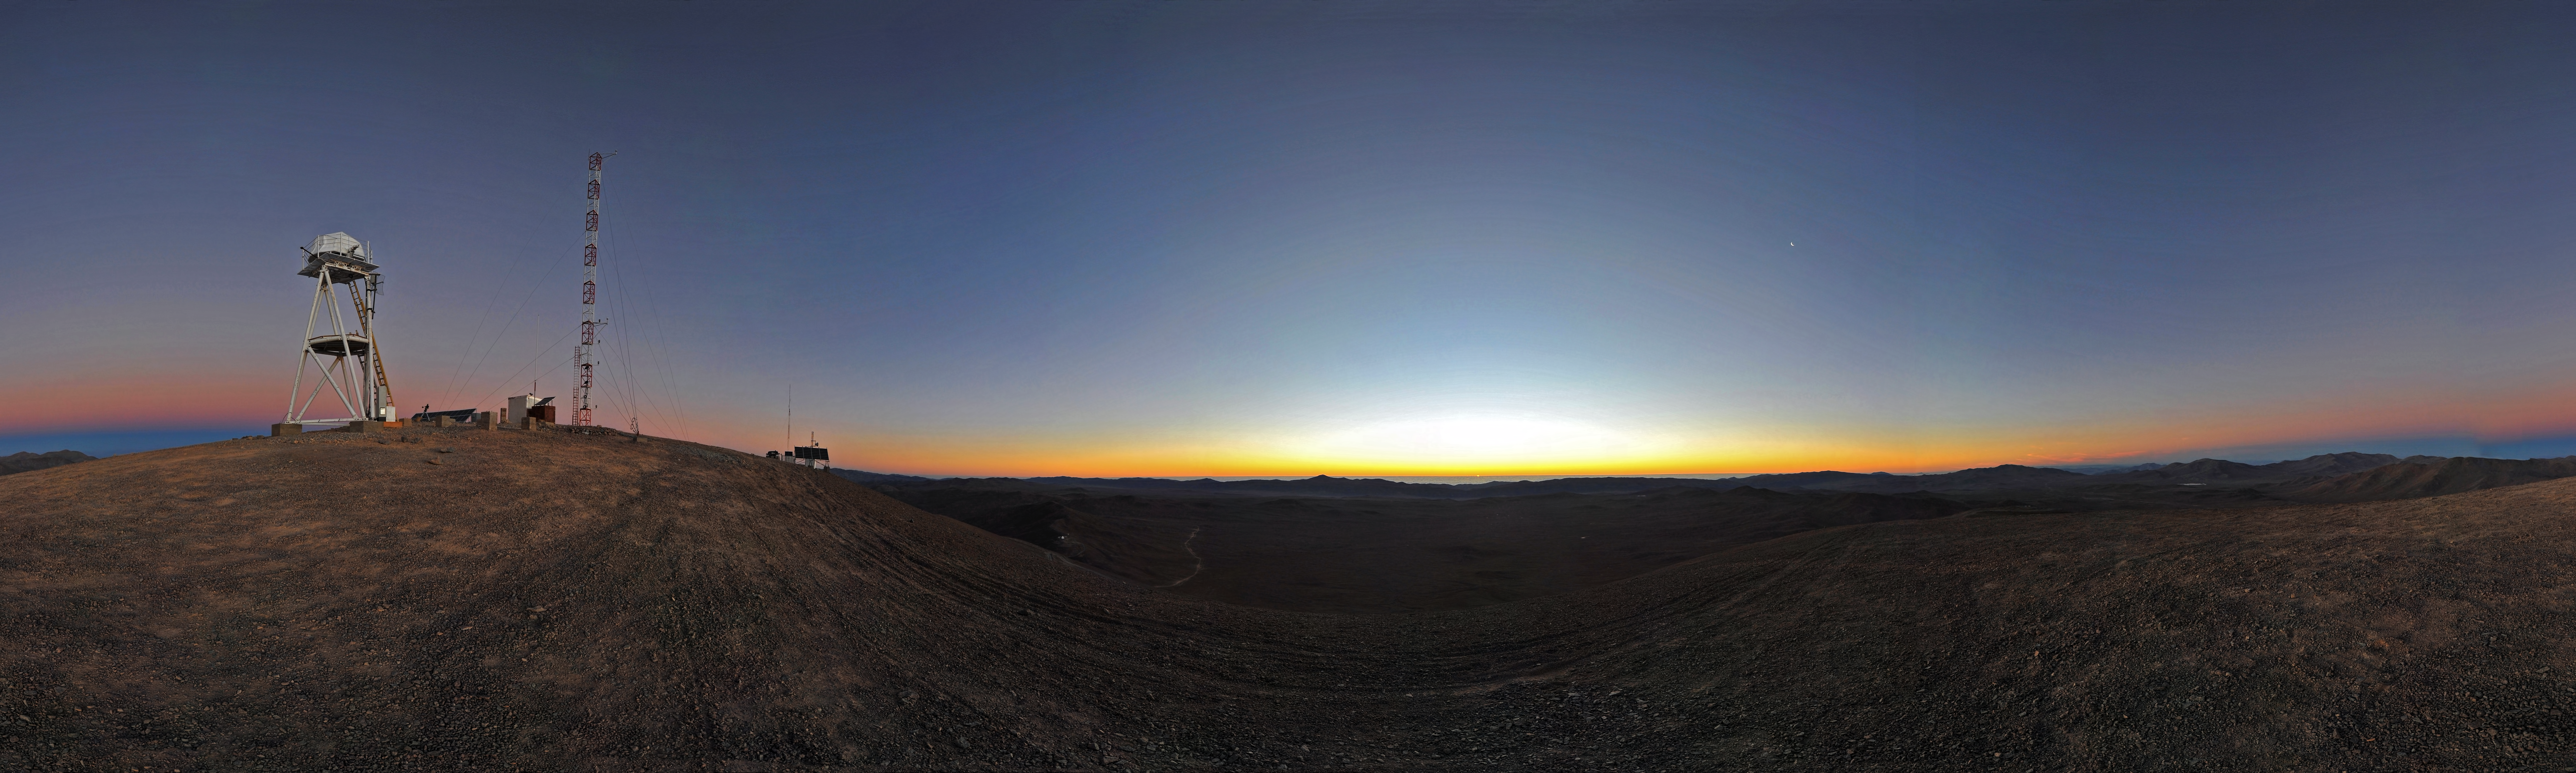

Twilight at Cerro Armazones

The sun has set over the Atacama Desert and the horizon turns different tones of orange and red. Venus is visible on the right as a bright dot in the clear blue sky. This amazing panoramic view was taken from Cerro Armazones, a 3046 metres high mountain in the II Region of Chile and about 20 km away from Cerro Paranal, home of the ESO Very Large Telescope (VLT). Cerro Armazones is the selected site for the planned Extremely Large Telescope (ELT), which, with its 40-metre-class diameter mirror, will be the world’s biggest eye on the sky.

This panorama was taken by ESO Photo Ambassador Serge Brunier.

Credit: ESO/S. Brunier